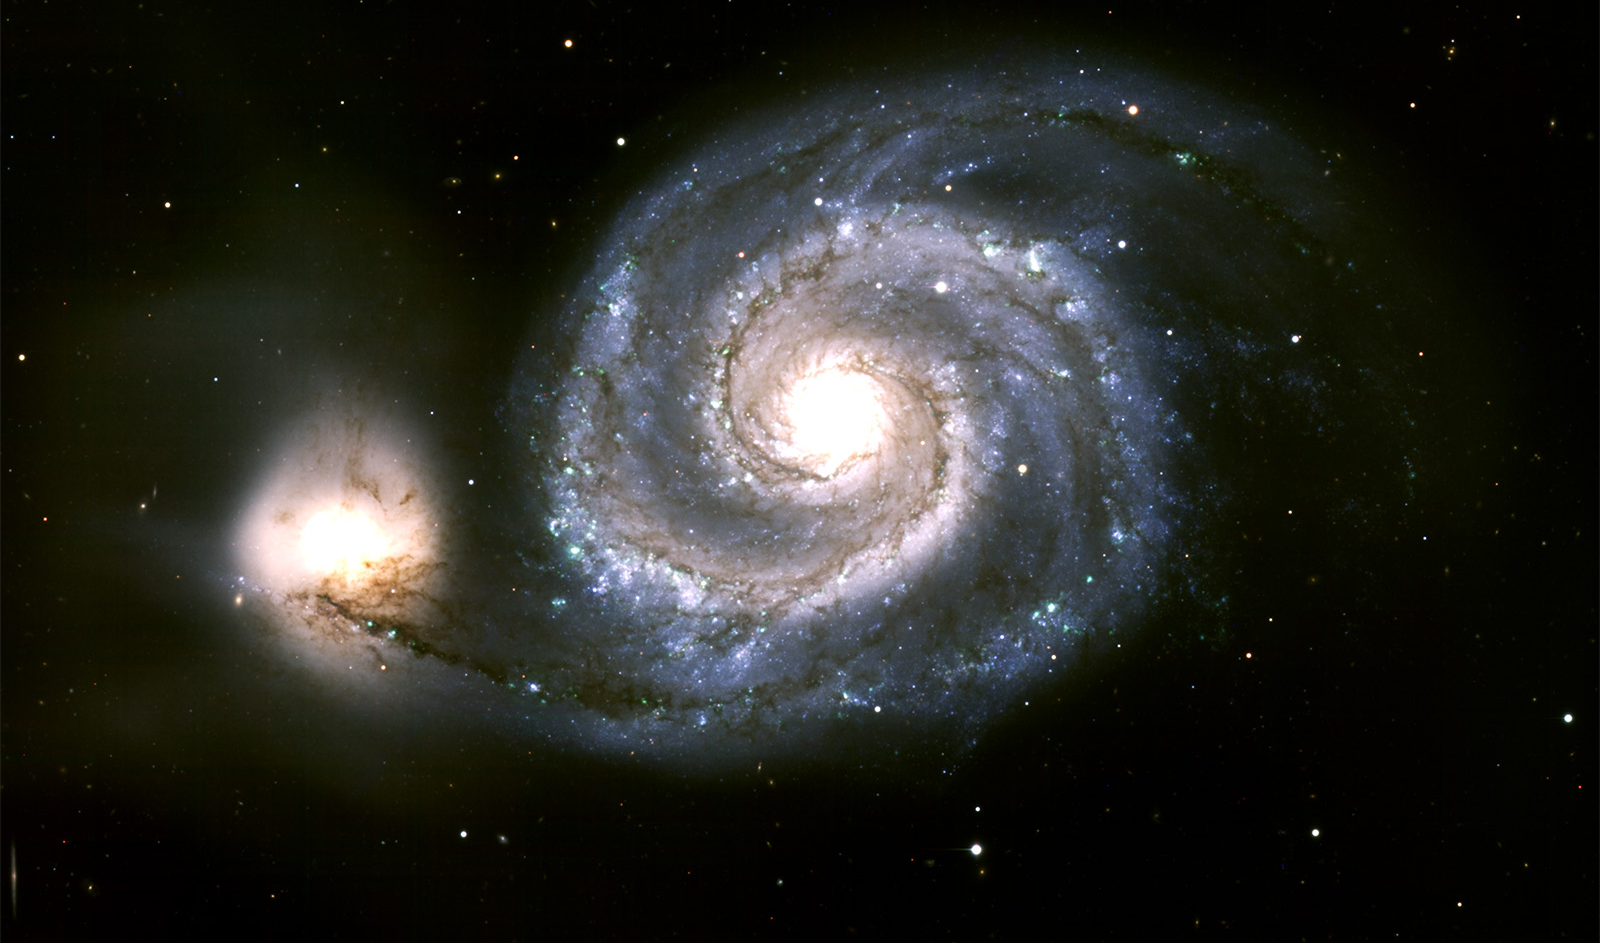

M51, the Whirlpool Galaxy, seen with new ODI Camera on WIYN Telescope

Cropped view of Spiral Galaxy M51, demonstrating the excellent sharpness of the One Degree Imager (ODI) on the WIYN 3.5-m telescope on Kitt Peak.

Credit: K. Rhode, M. Young and WIYN/NOAO/AURA/NSF.